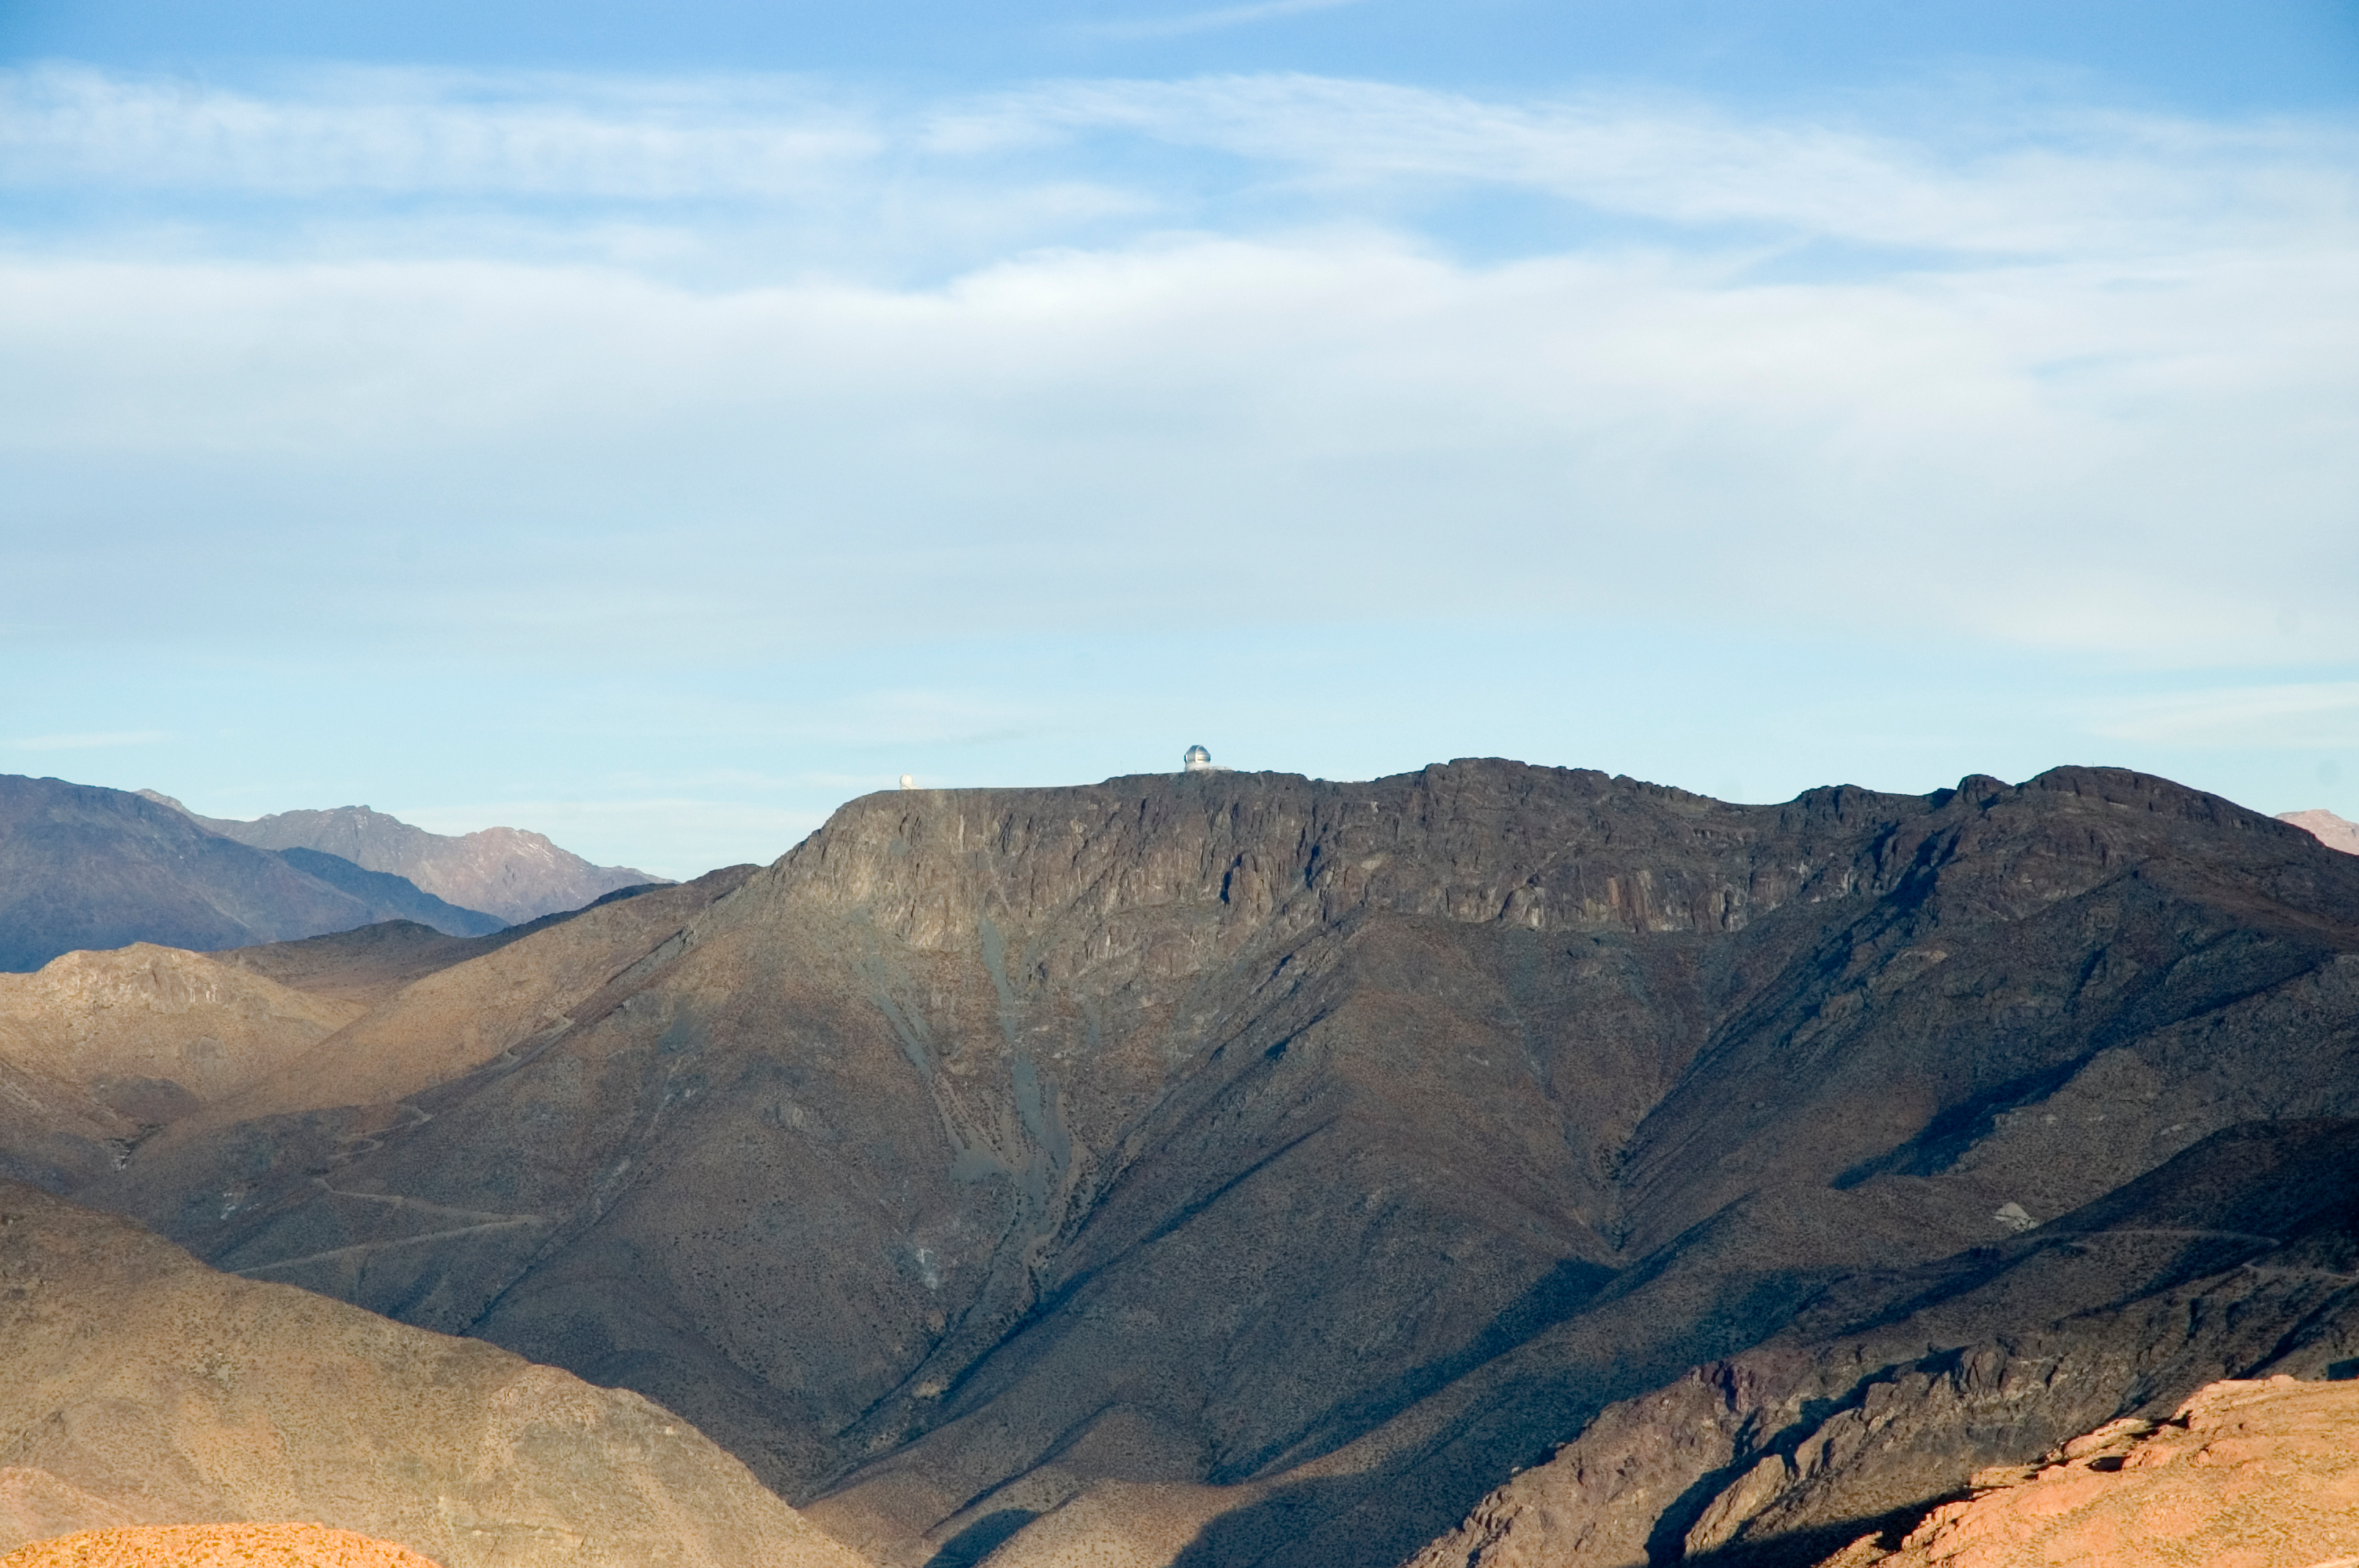

Cerro Pachón from Cerro Tololo, 2006

The SOuthern Astrophysical Research Telescope (SOAR) and Gemini South telecopes on Cerro Pachón as seen from Cerro Tololo in June of 2006.

Credit: M. Urzúa Zuñiga/International Gemini Observatory